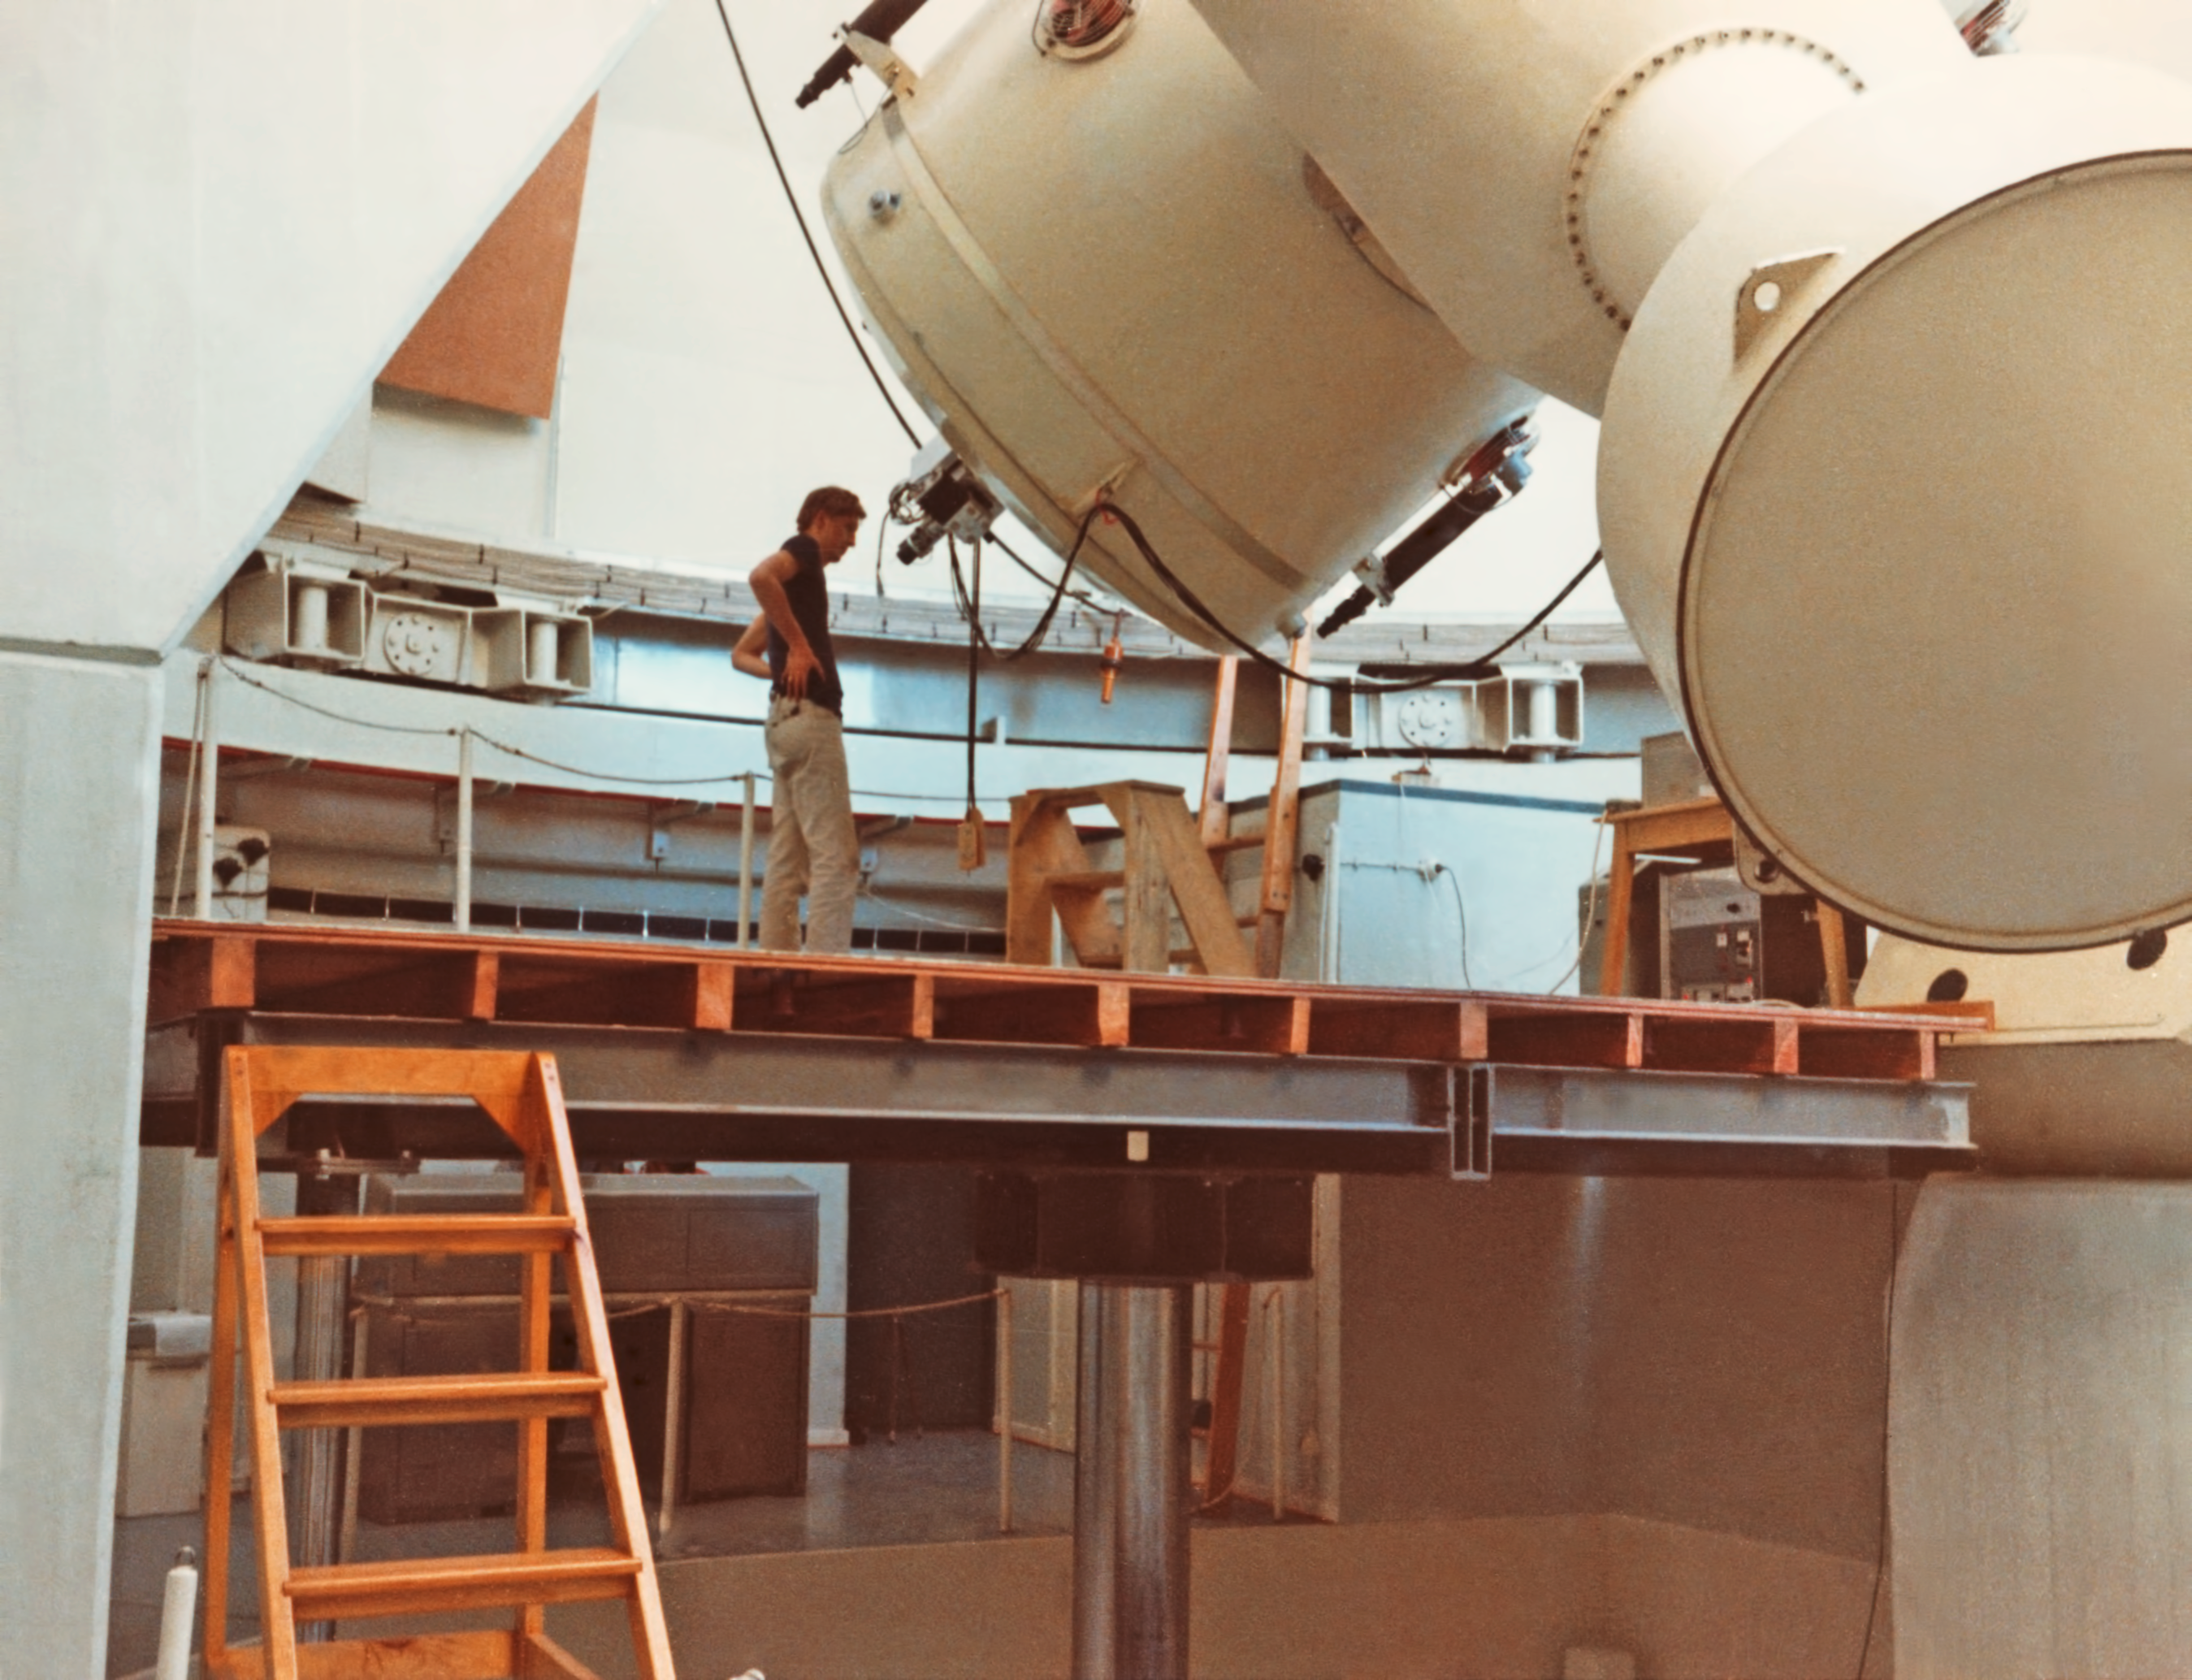

The ESO 1.52-metre telescope

Detail of the ESO 1.52-metre Telescope at La Silla Observatory, in Chile. This telescope was a twin of the 1.5-metre telescope at the Observatoire de Haute Provence in France. The telescope was decommissioned at the end of 2002, re-commissioned and modernised in 2022.

Credit: ESO